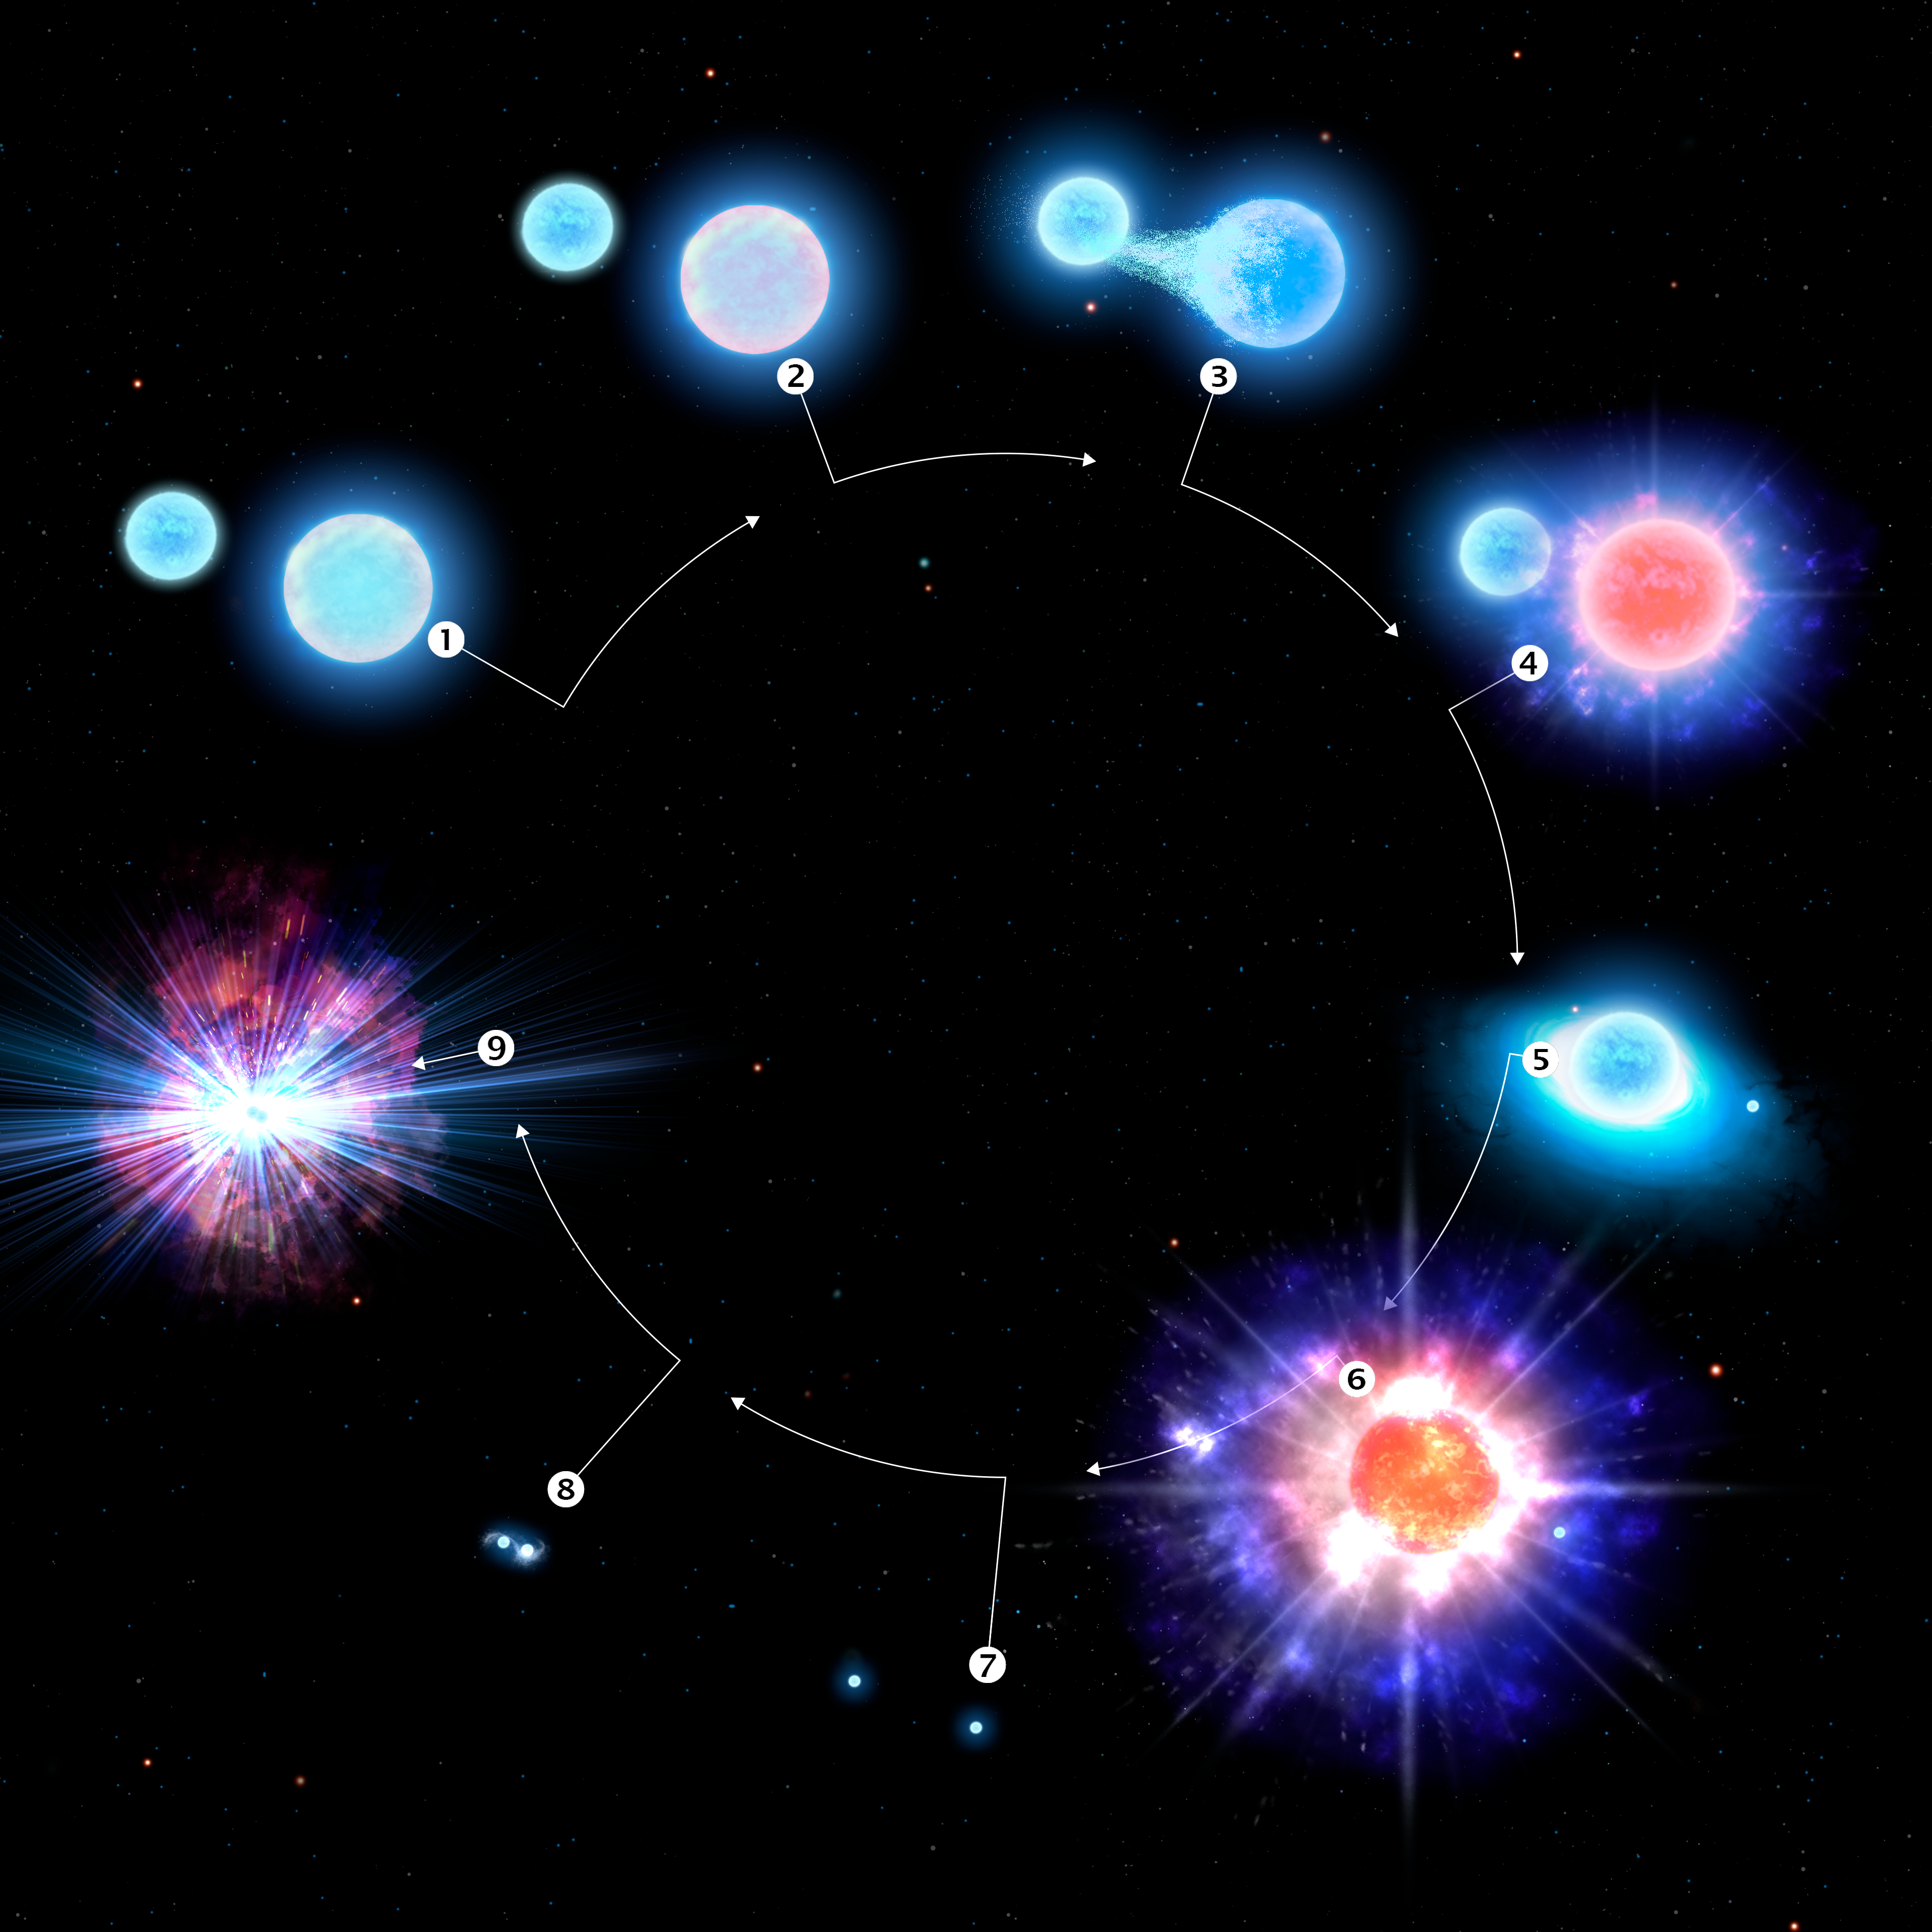

Infographic: The Evolution of CPD-29 2176, a Kilonova Progenitor

This infographic illustrates the evolution of the star system CPD-29 2176, the first confirmed kilonova progenitor. Stage 1, two massive blue stars form in a binary star system. Stage 2, the larger of the two stars nears the end of its life. Stage 3, the smaller of the two stars siphons off material from its larger, more mature companion, stripping it of much of its outer atmosphere. Stage 4, the larger star forms an ultra-stripped supernova, the end-of-life explosion of a star with less of a “kick” than a more normal supernova. Stage 5, as currently observed by astronomers, the resulting neutron star from the earlier supernova begins to siphon off material from its companion, turning the tables on the binary pair. Stage 6, with the loss of much of its outer atmosphere, the companion star also undergoes an ultra-stripped supernova. This stage will happen in about one million years. Stage 7, a pair of neutron stars in close mutual orbit now remain where once there were two massive stars. Stage 8, the two neutron stars spiral into toward each other, giving up their orbital energy as faint gravitational radiation. Stage 9, the final stage of this system as both neutron stars collide, producing a powerful kilonova, the cosmic factory of heavy elements in our Universe.

Credit: CTIO/NOIRLab/NSF/AURA/P. Marenfeld